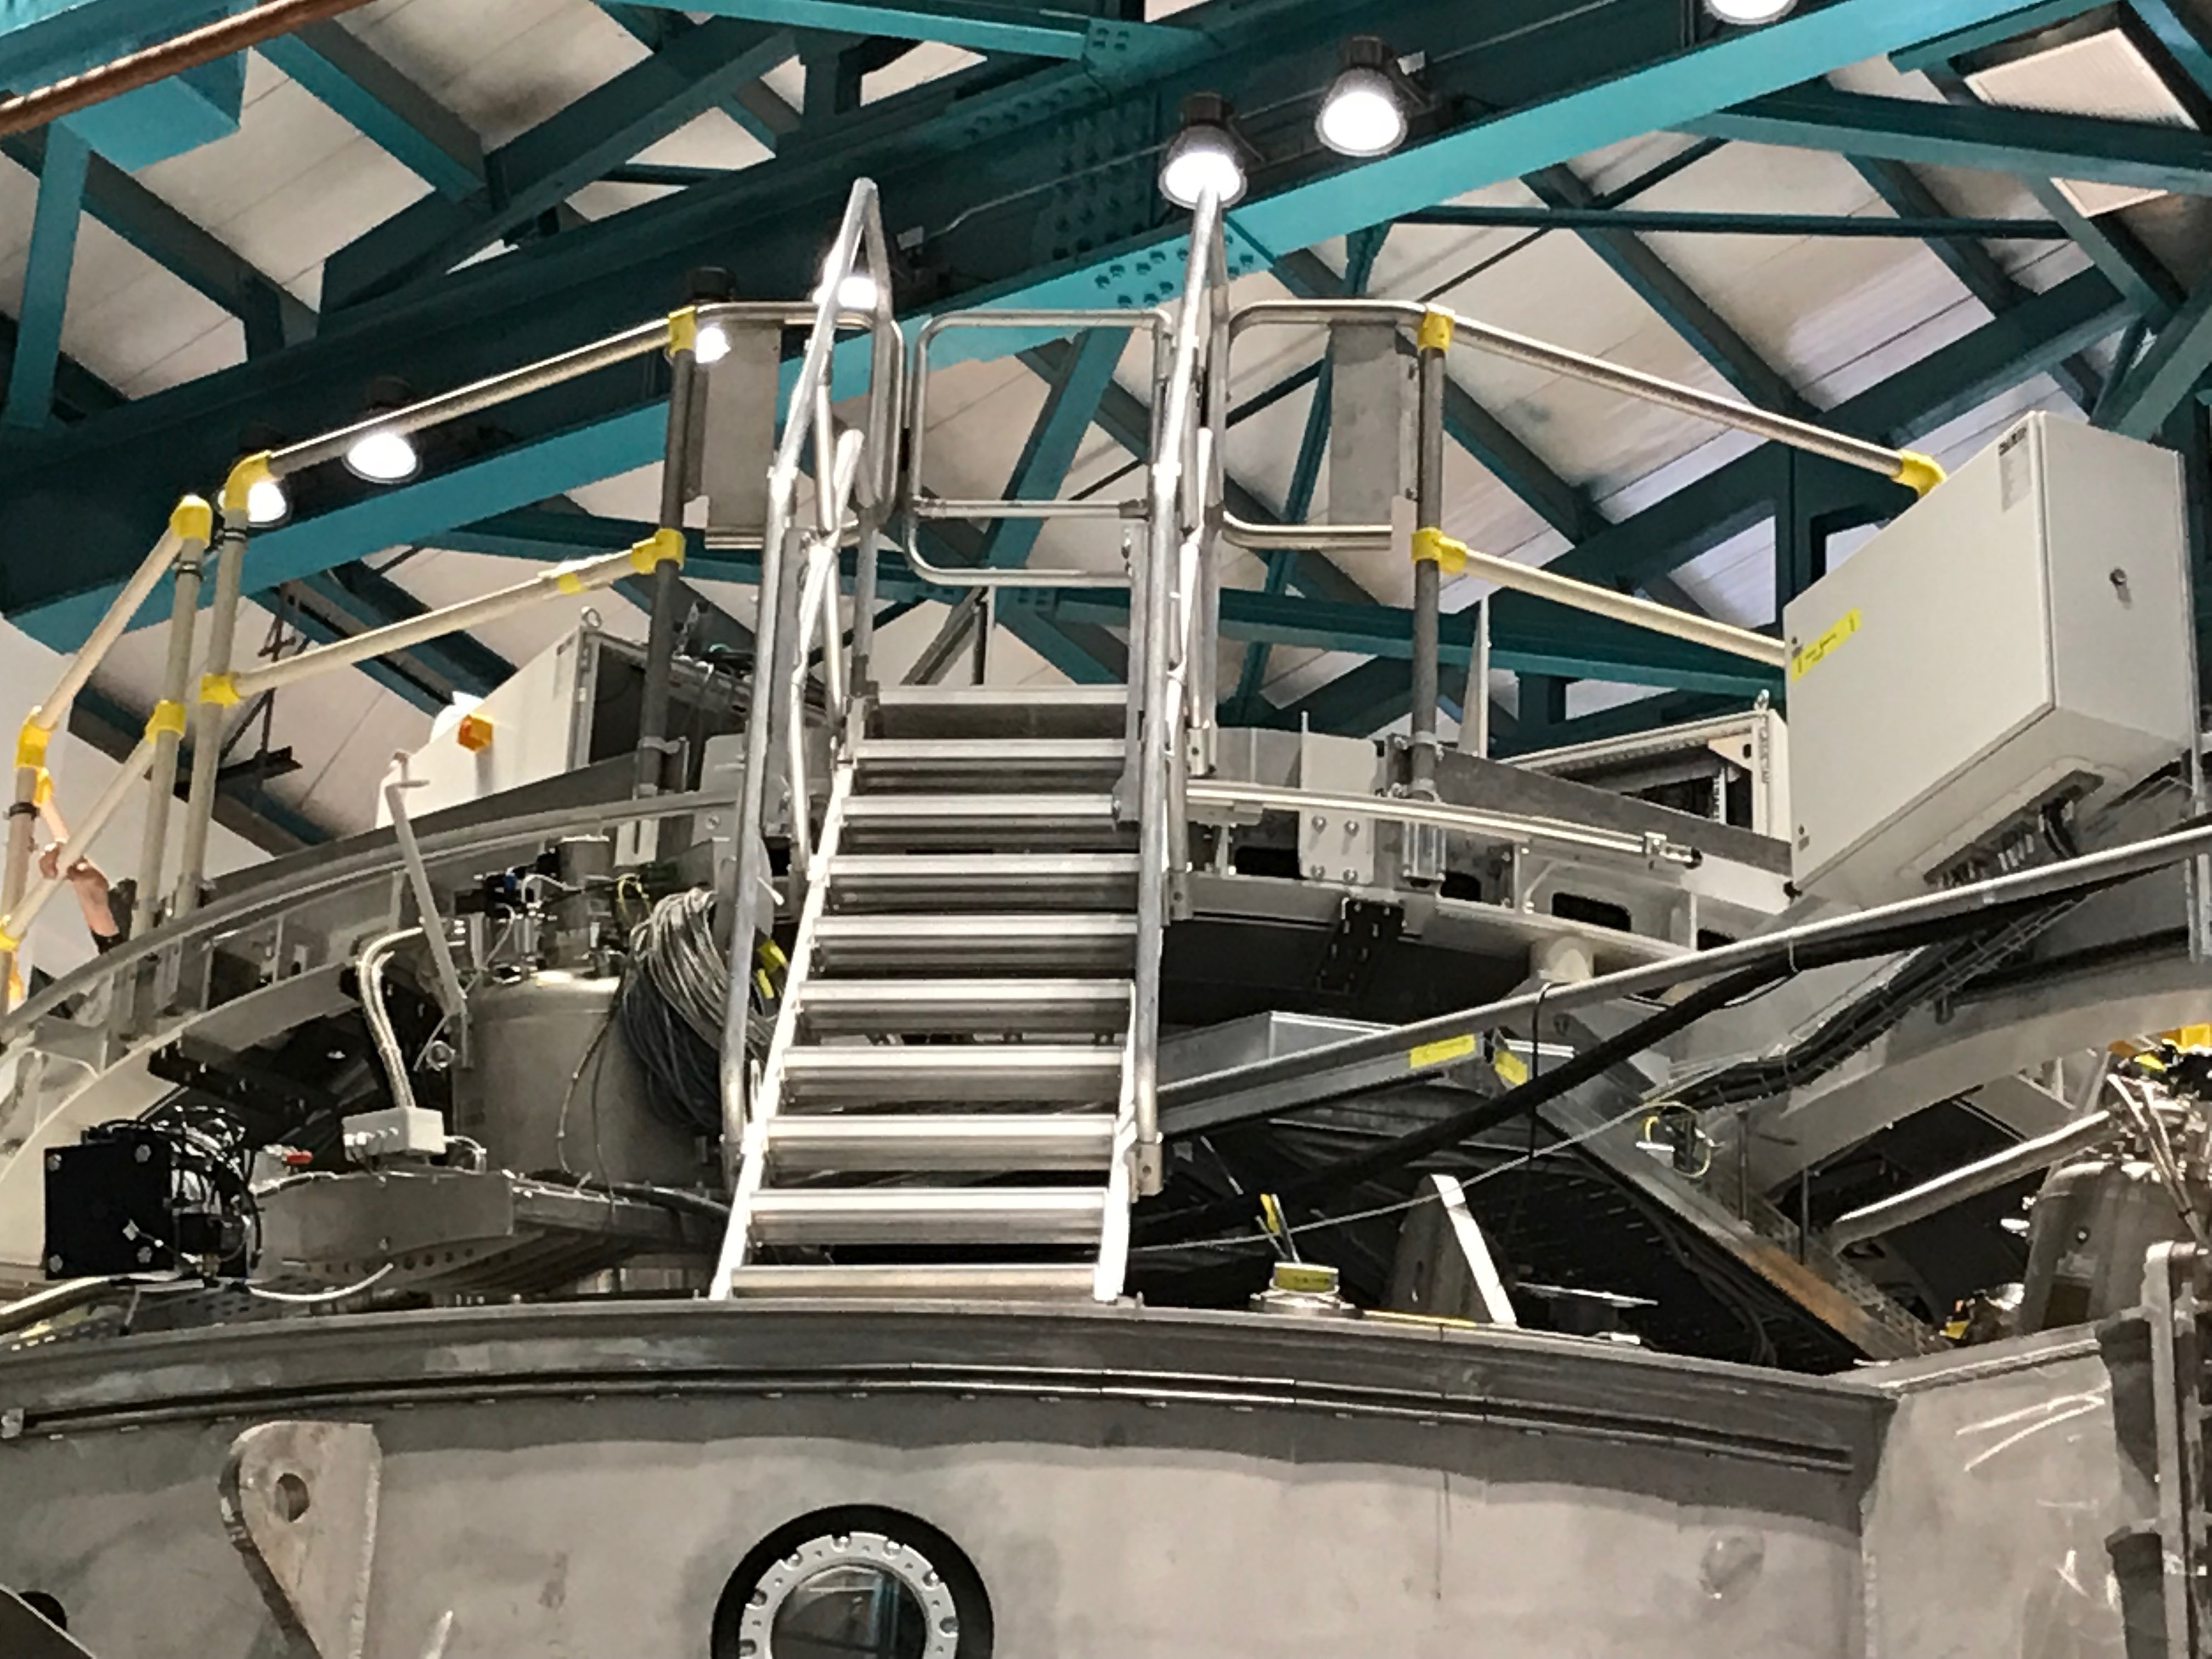

Coating Plant Assembly on Summit

A crew from Von Ardenne, the LSST Coating Chamber vendor, is currently onsite at the LSST summit facility building, performing work on the Coating Chamber, which arrived at the summit in November 2018. According to Tomislav Vucina, LSST Coatings Engineer, "The LSST Coating Chamber will be the largest, most modern, and most powerful mirror coating mechanism used by any telescope in the world." The Coating Chamber, which was constructed in Germany, is now beginning a six-month program of “assembly, integration, and commissioning,” which refers to installation of all components of the Coating Plant, and the testing necessary to ensure that everything works the way it’s supposed to. After final acceptance, and after both LSST mirrors arrive, the Coating Plant will be used to coat the Primary/Tertiary Mirror (M1M3) with aluminum, and the Secondary Mirror (M2) with silver.

Credit: Rubin Observatory/NSF/AURA